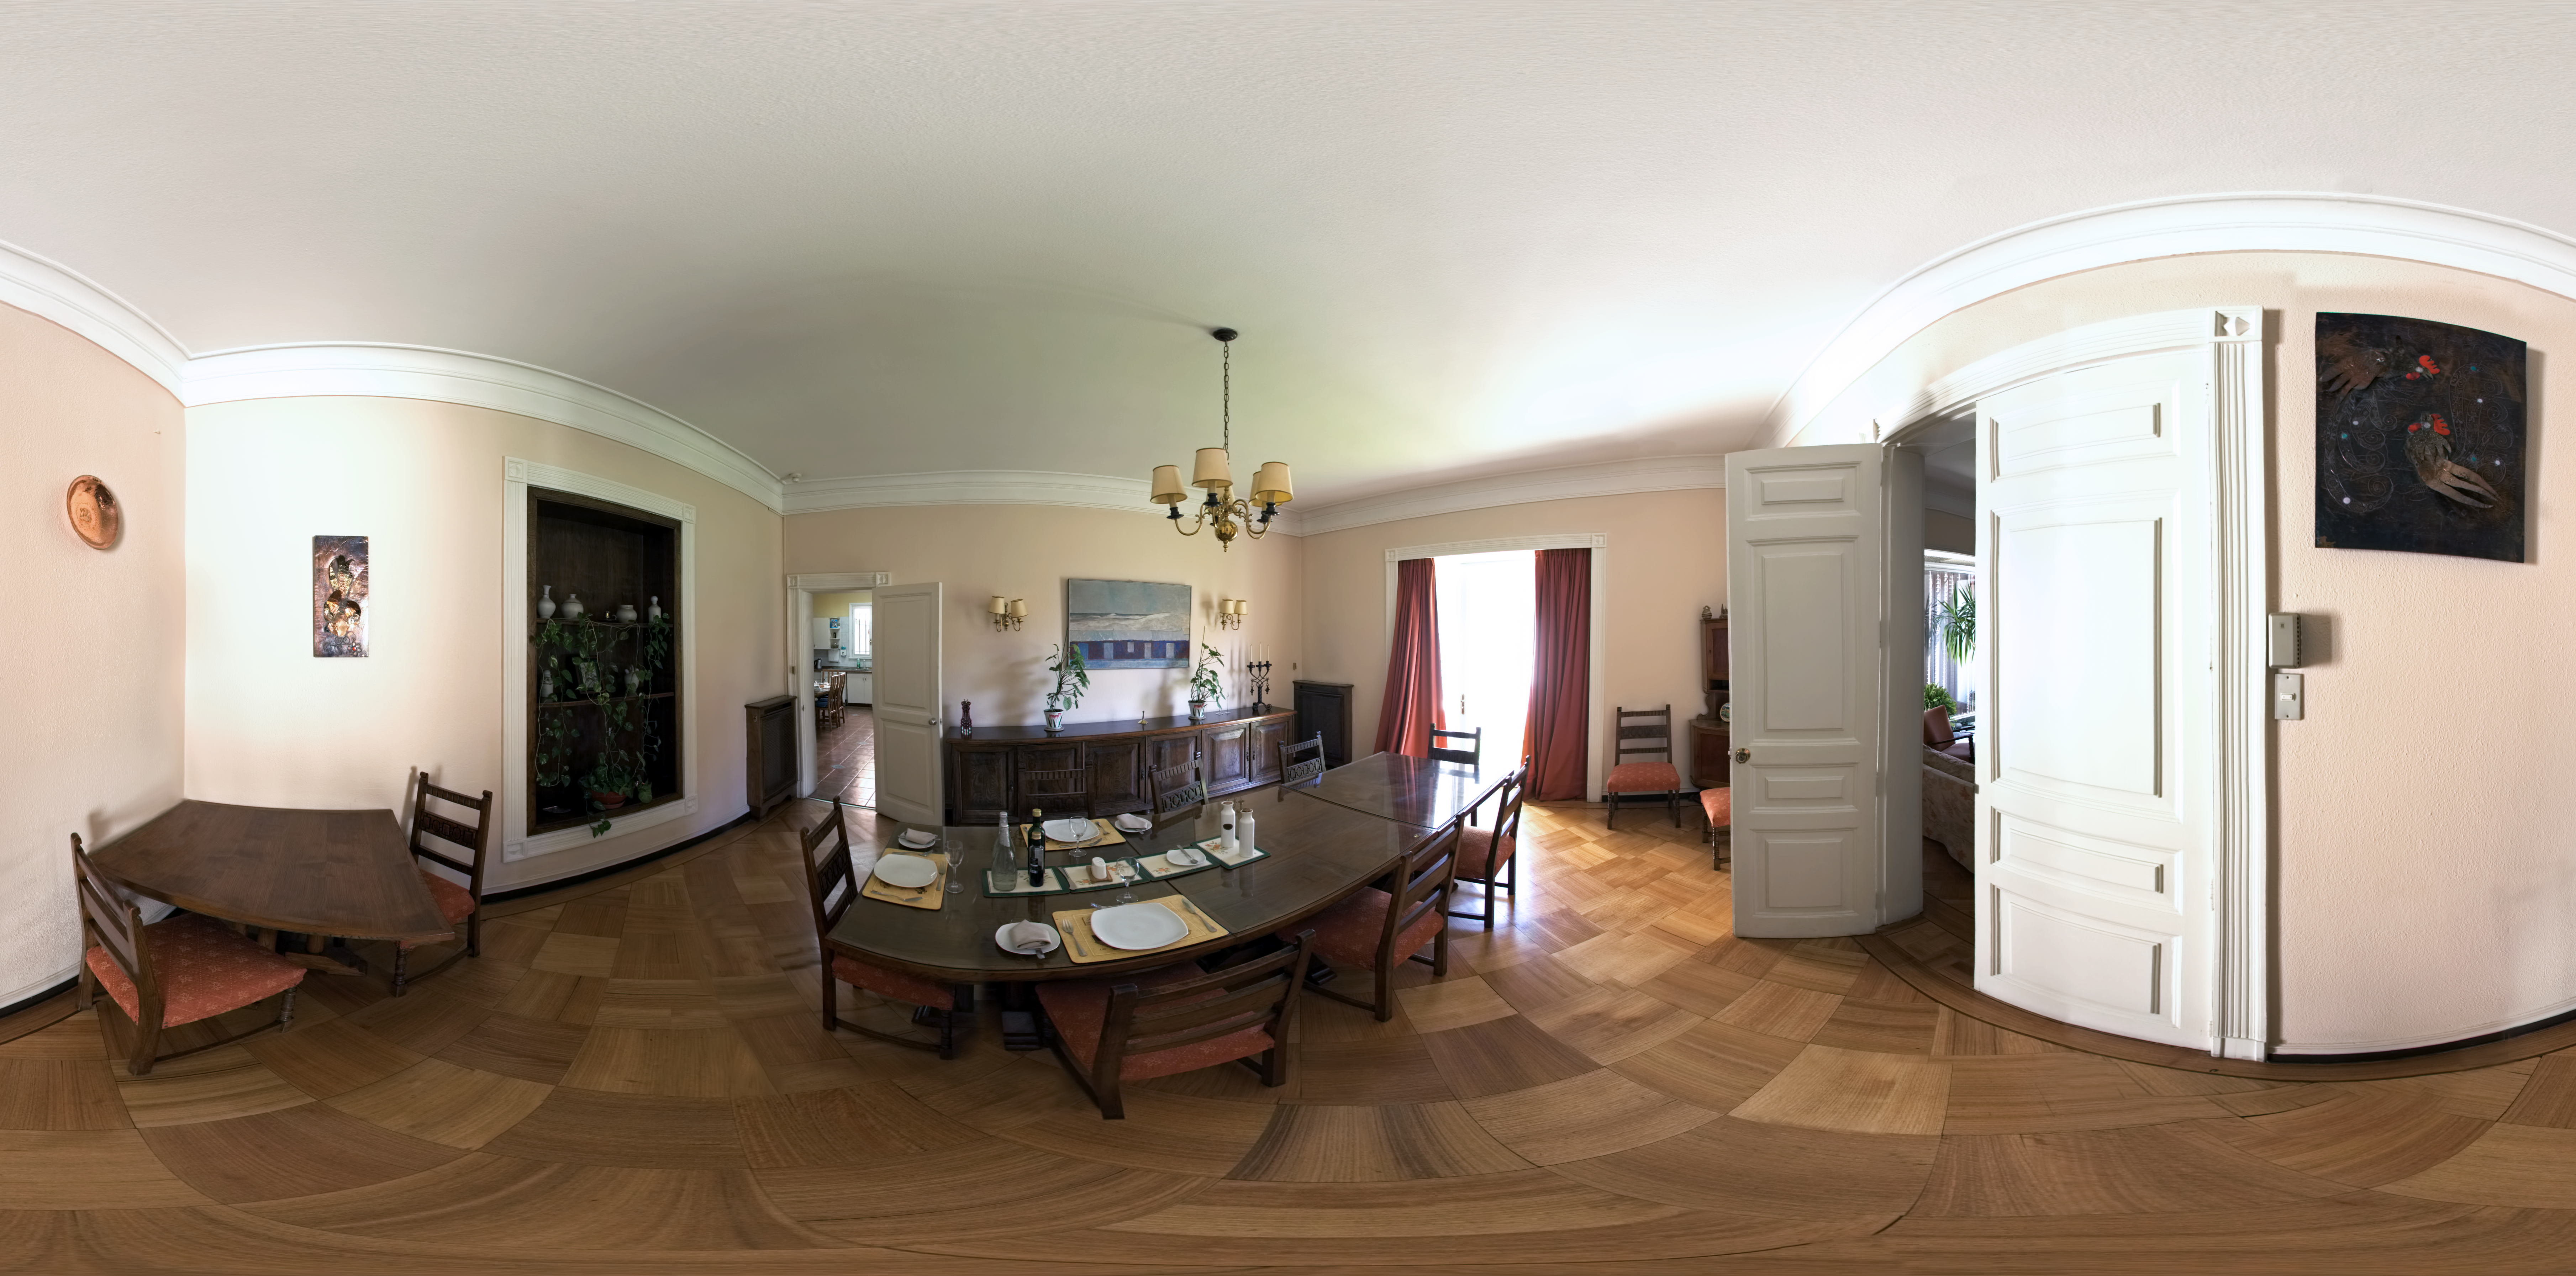

ESO Guesthouse

A 360 degree panorama of the dining room at the ESO Guesthouse in the Vitacura district of Santiago. The house is the official lodge for visiting astronomers and ESO staff travelling between sites in Europe and Chile.

Credit: ESO